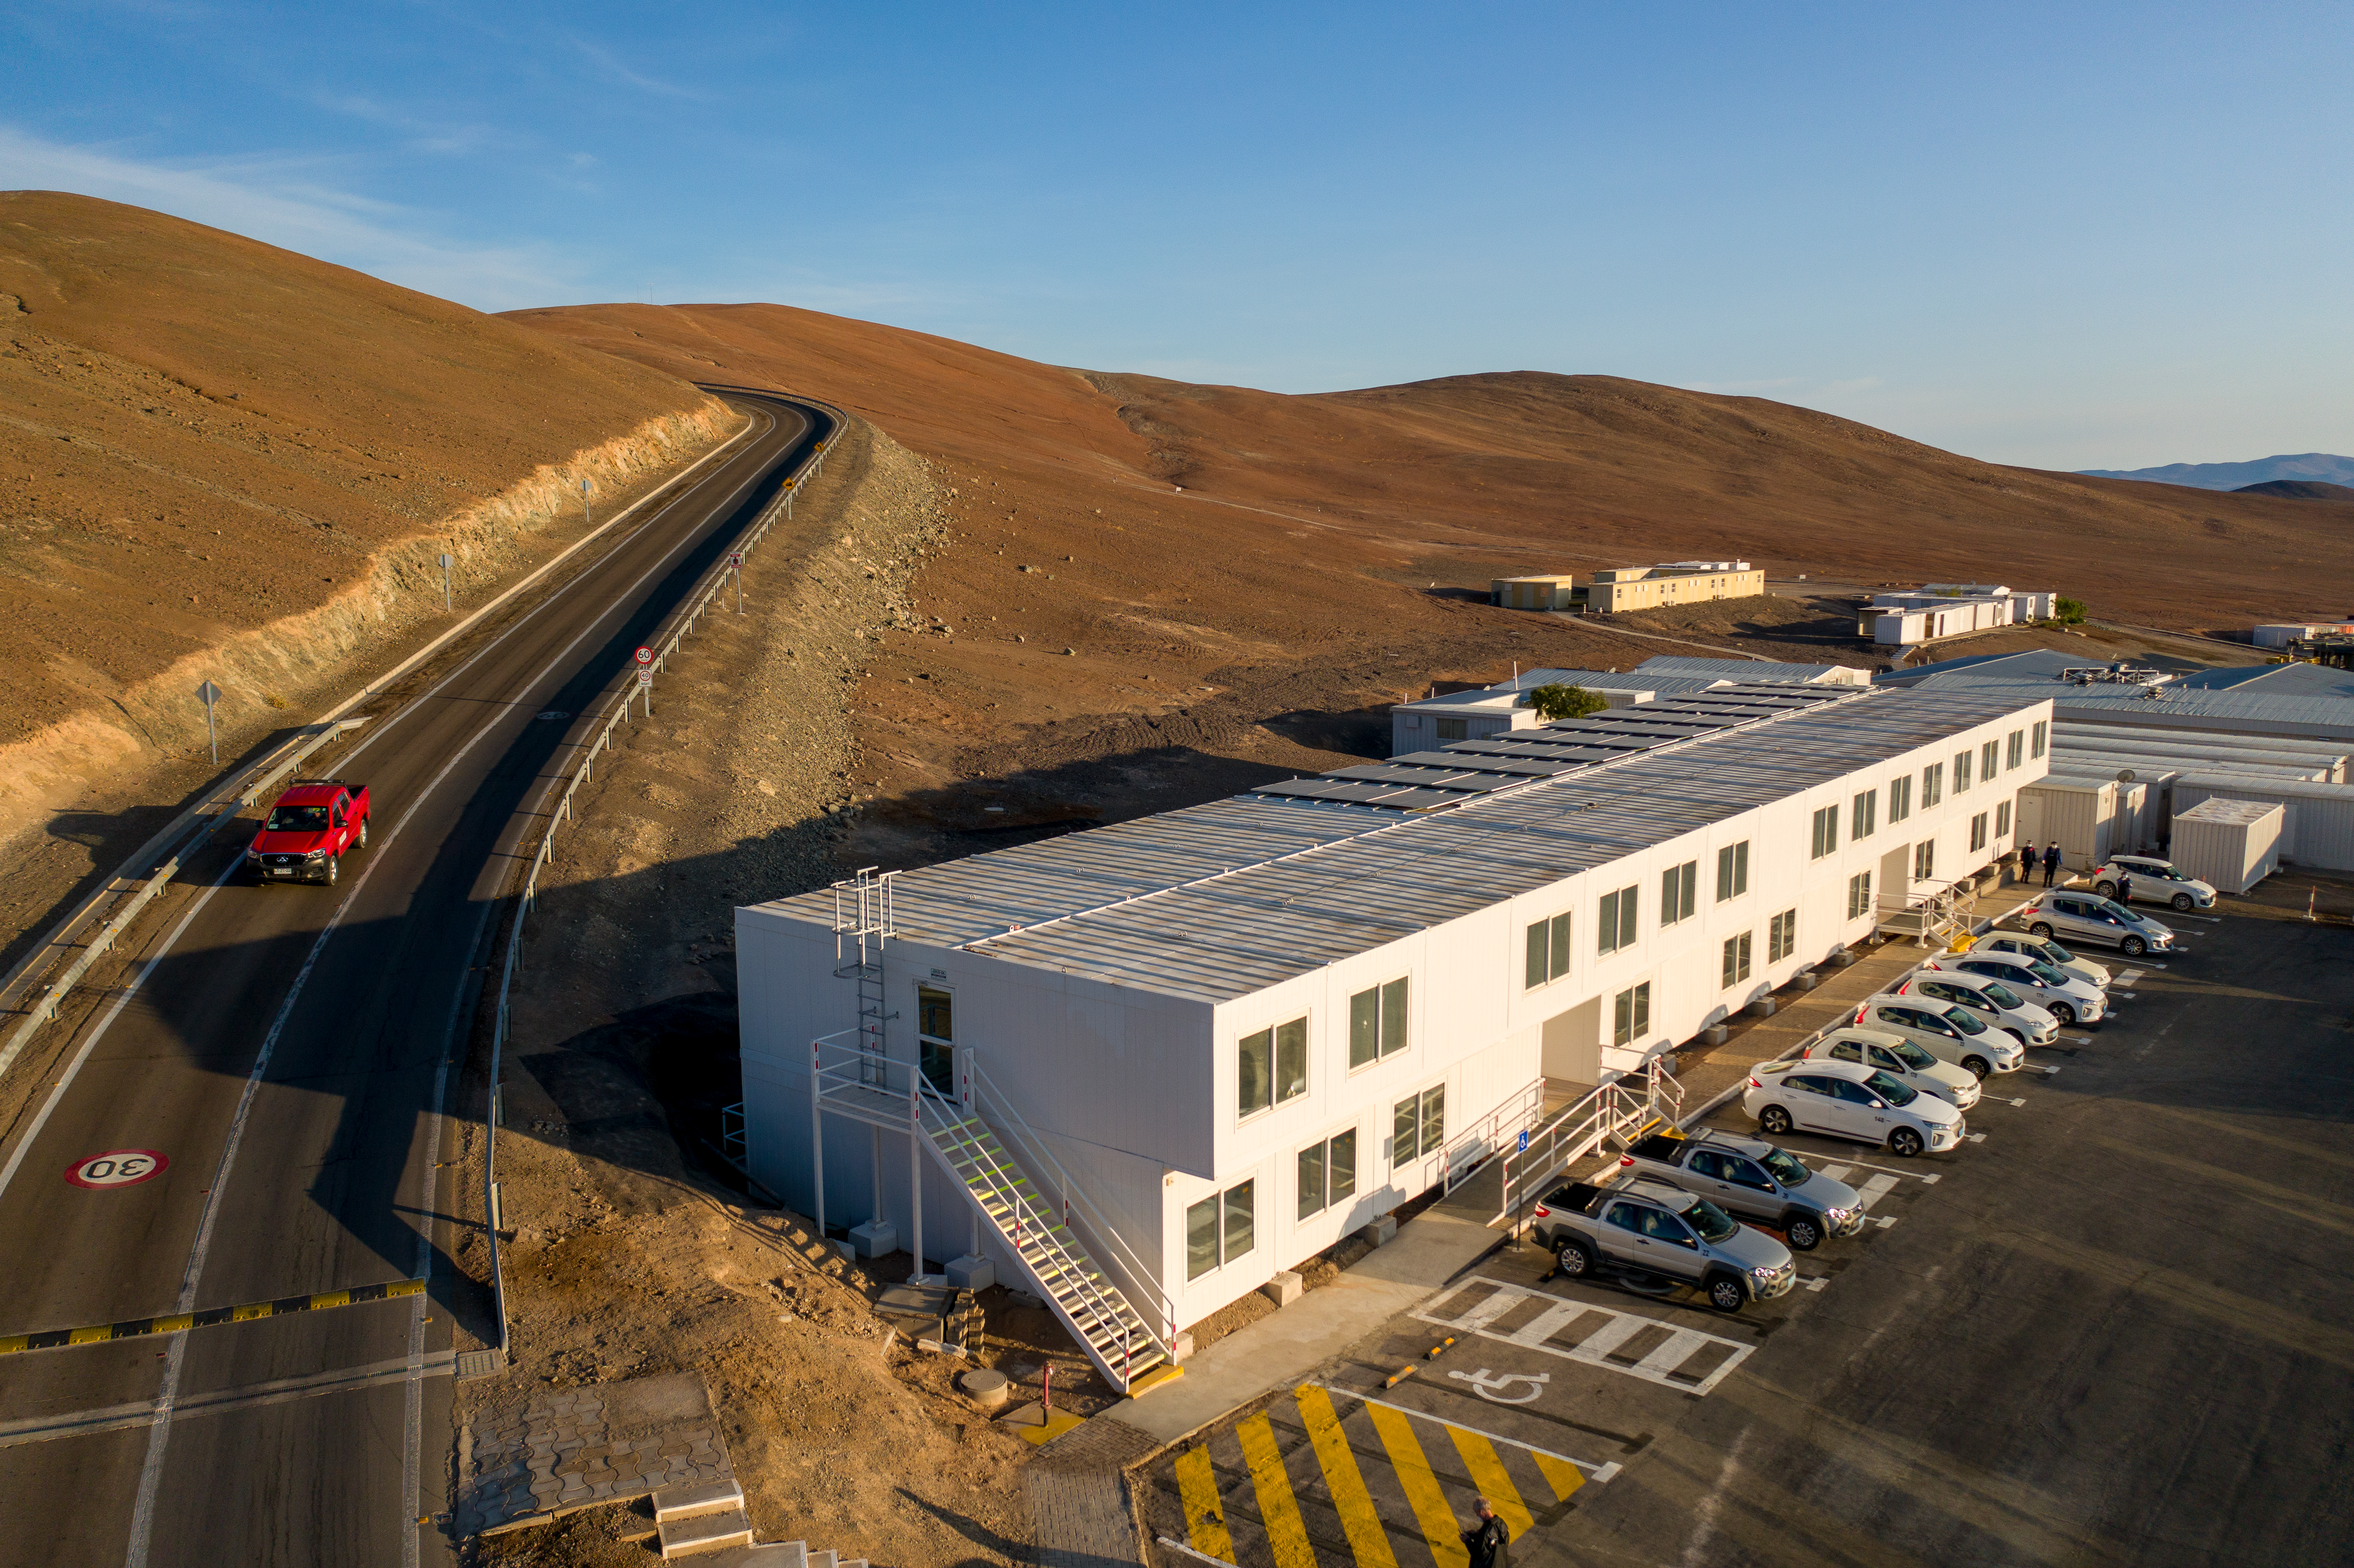

Paranal's new office building

The new office building at ESO's Paranal Observatory, inaugurated in December 2021.

Credit: G. Hüdepohl (atacamaphoto.com)/ESO